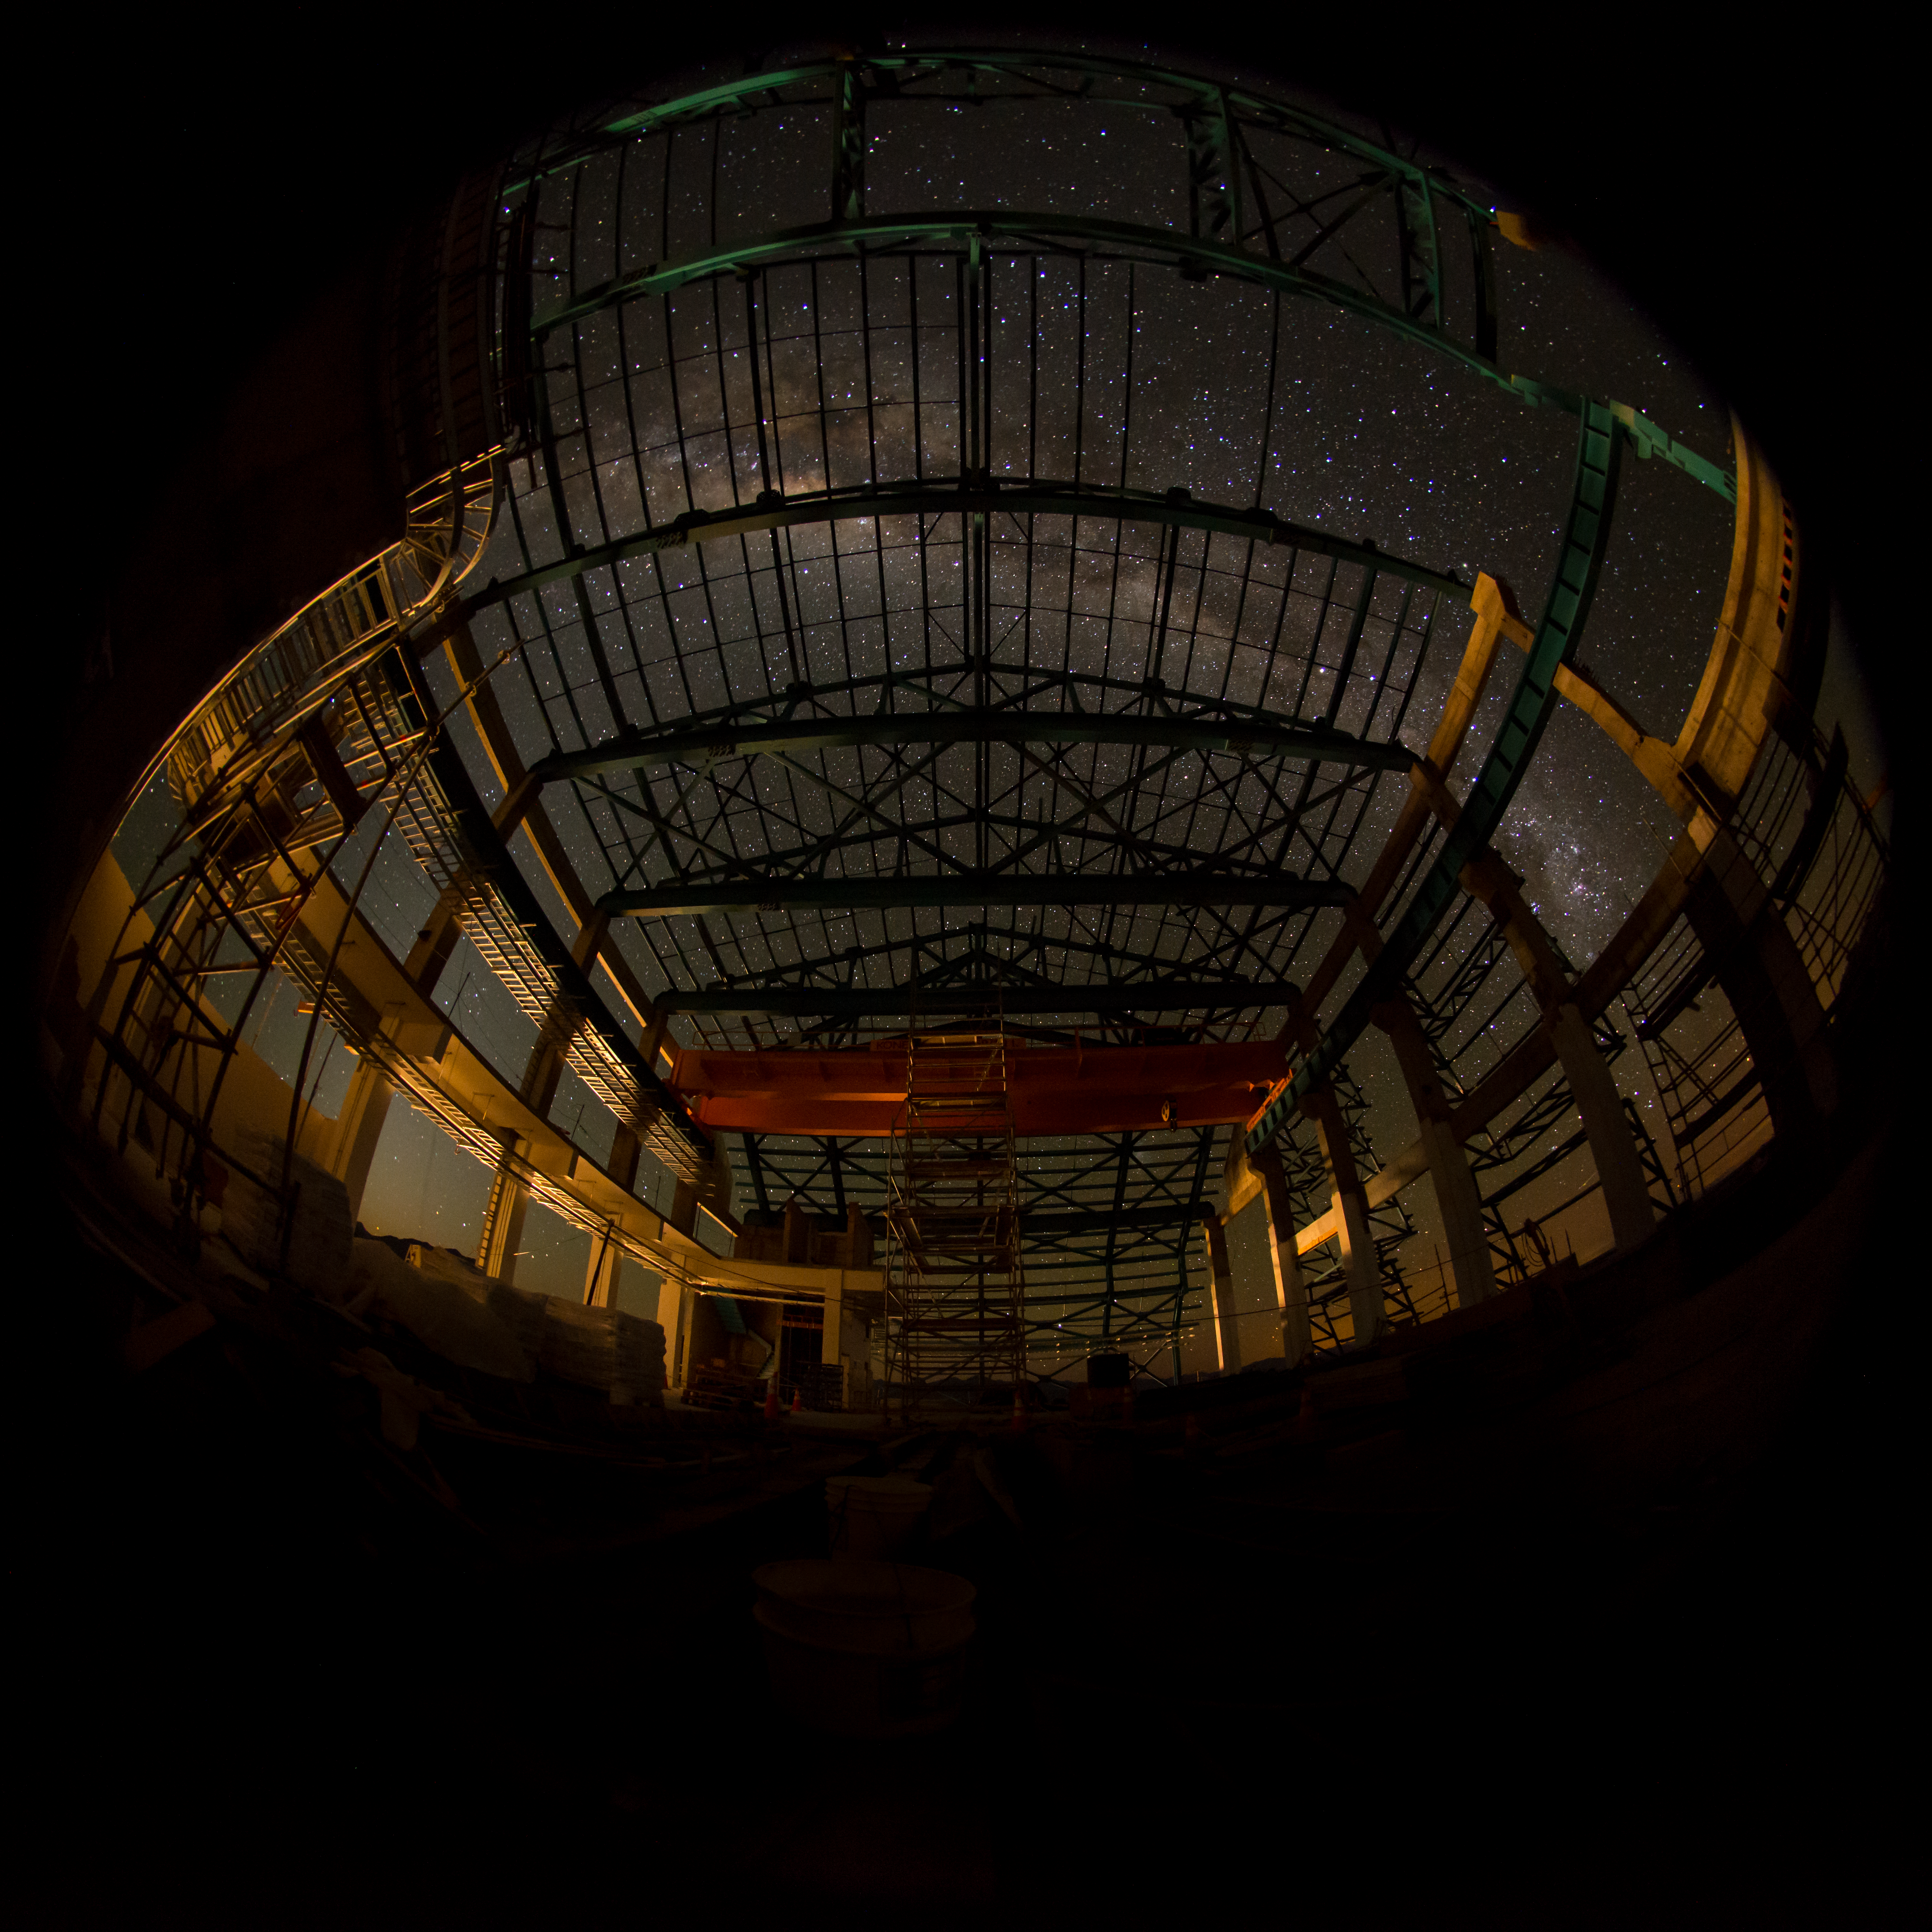

Summit Multimedia Visit 2017

In March 2017 a multimedia team visited Cerro Pachón to document LSST Facility construction. More details are at https://www.lsst.org/news/cerro-pach%C3%B3n-goes-hollywood.

Credit: M. Park/Inigo Films/Rubin Observatory/ NSF/ AURA